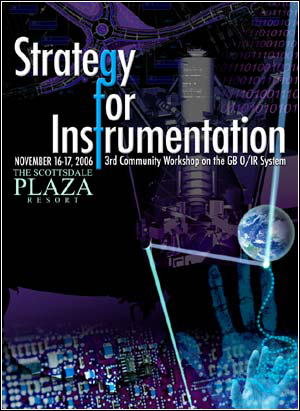

Strategy for Instrumentation

Credit: P. Marenfeld NOAO/AURA/NSF